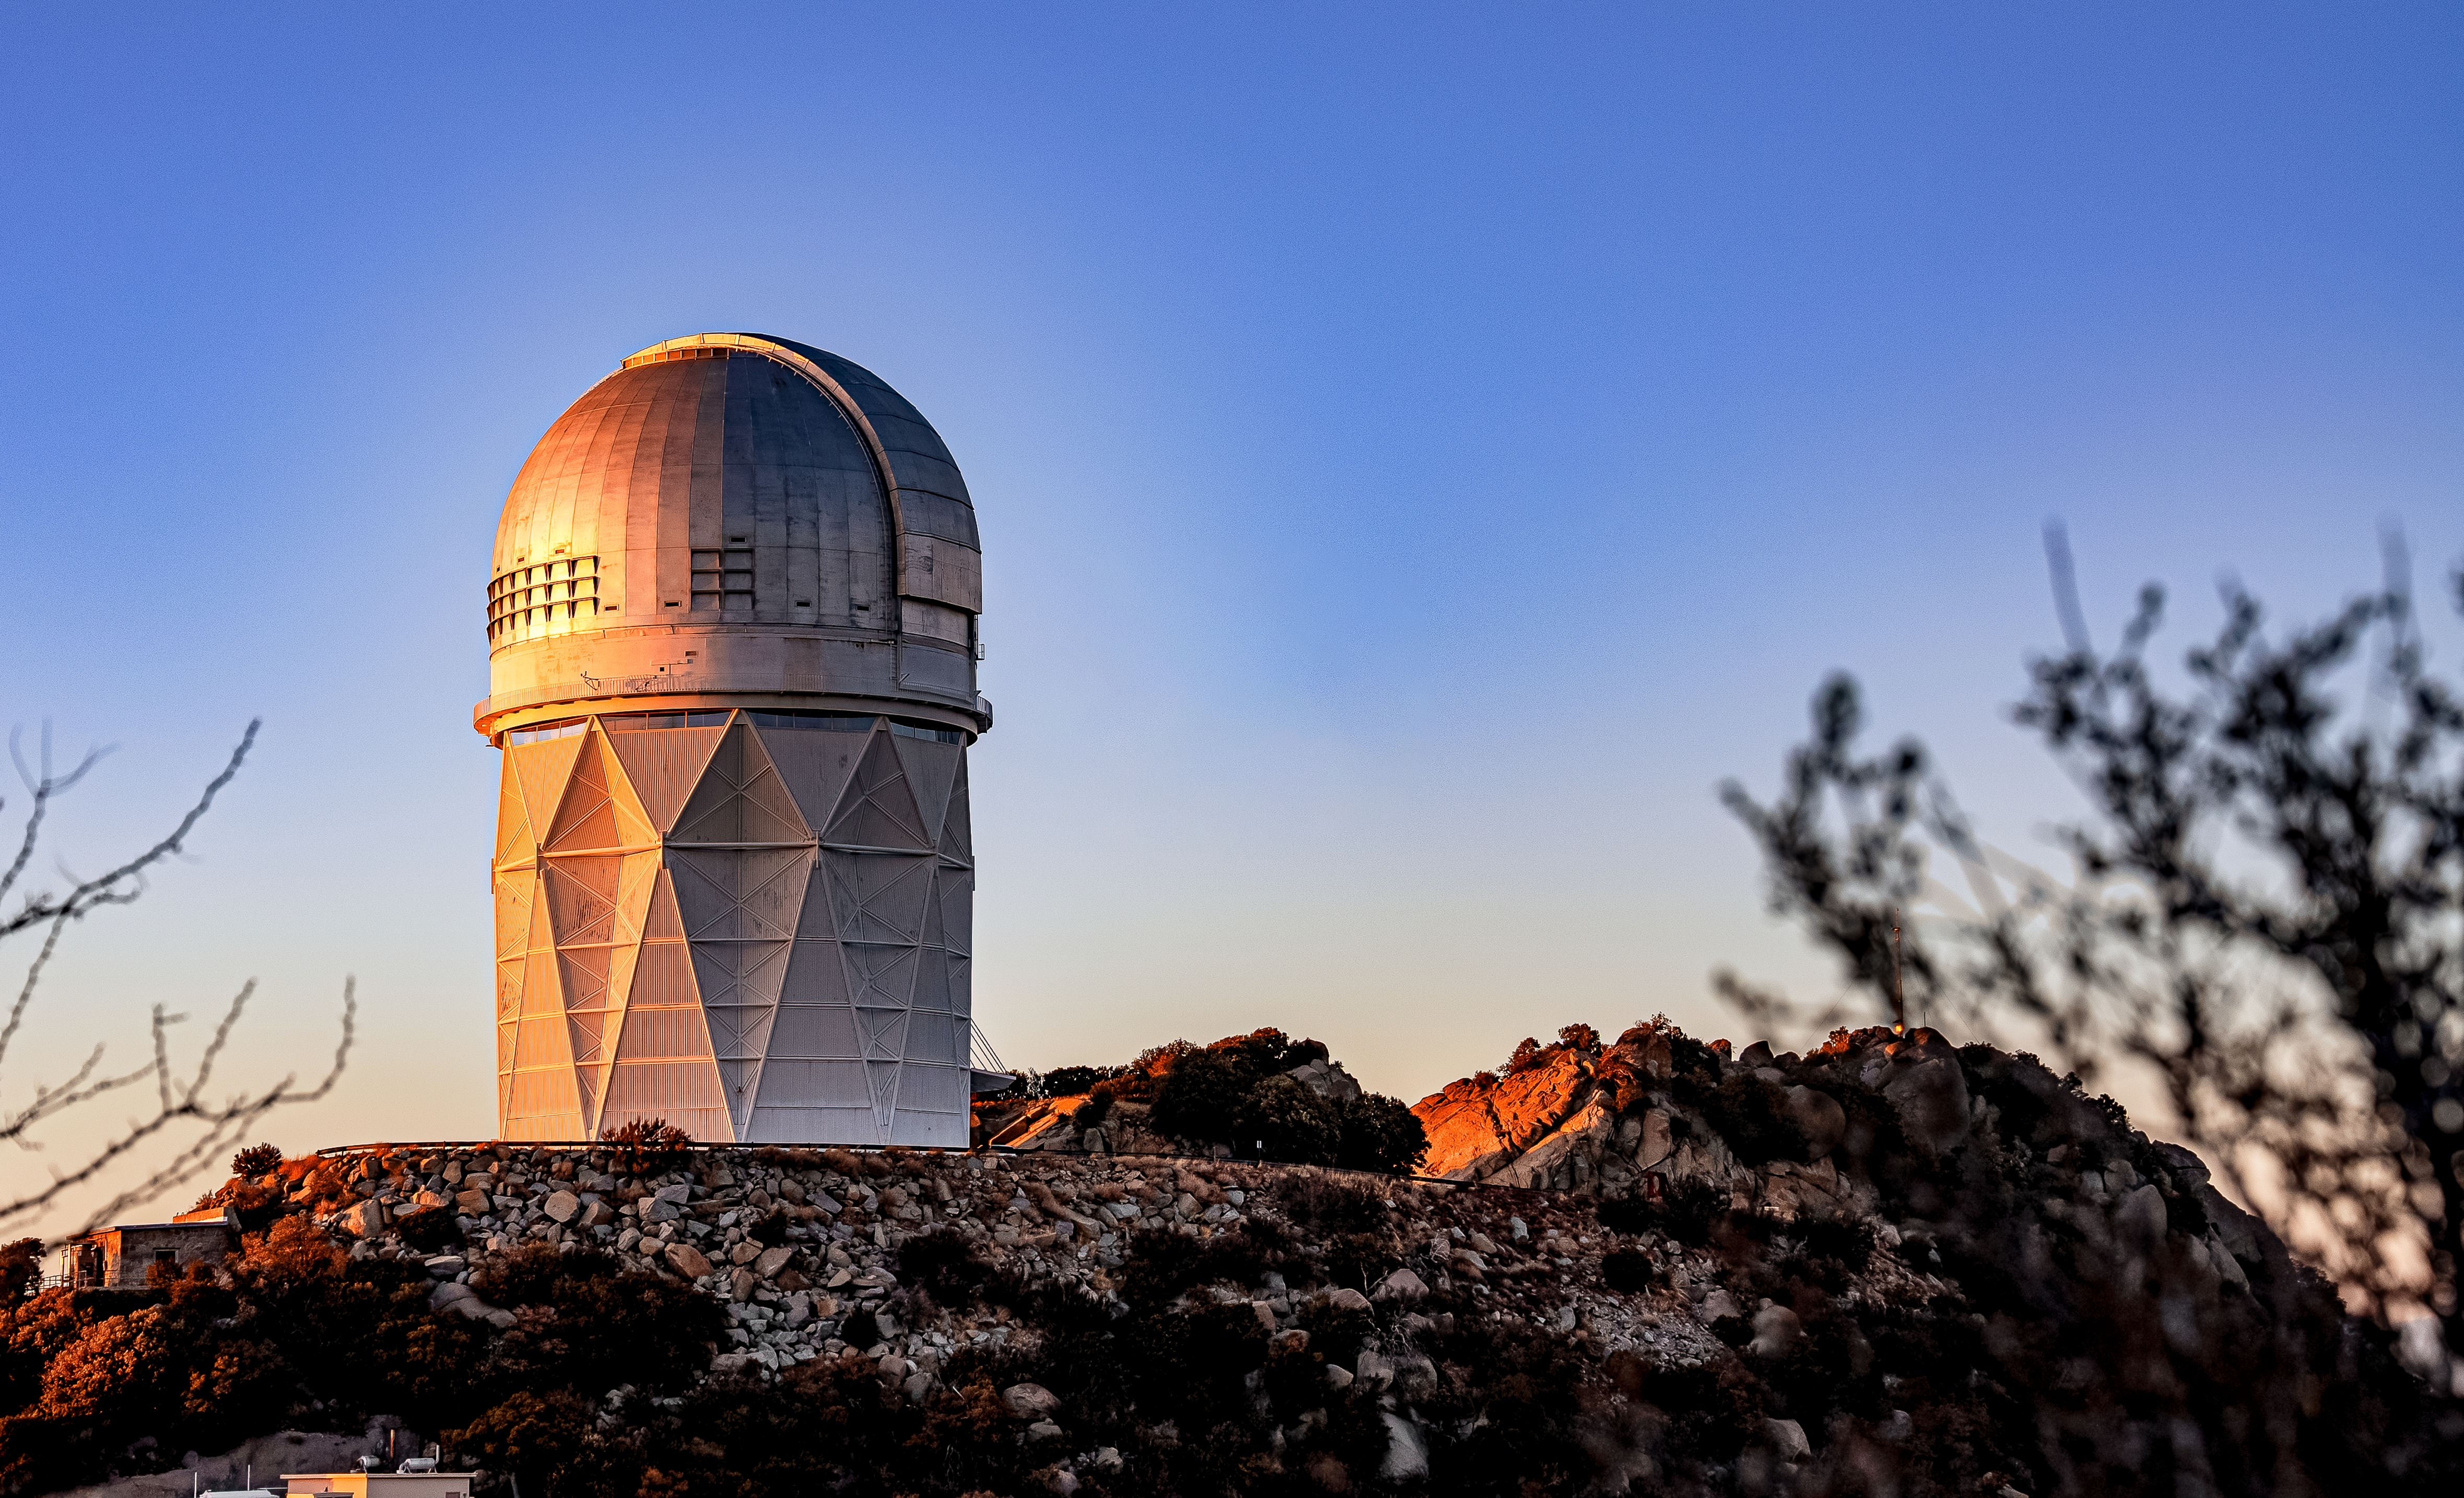

Nicholas U.Mayall 4-meter Telescope at Kitt Peak National Observatory

The U.S. National Science Foundation Nicholas U. Mayall 4-meter Telescope at Kitt Peak National Observatory (KPNO), a Program of NSF NOIRLab.

Credit: DESI Collaboration/DOE/KPNO/NOIRLab/NSF/AURA/M. Sargent (Berkeley Lab)